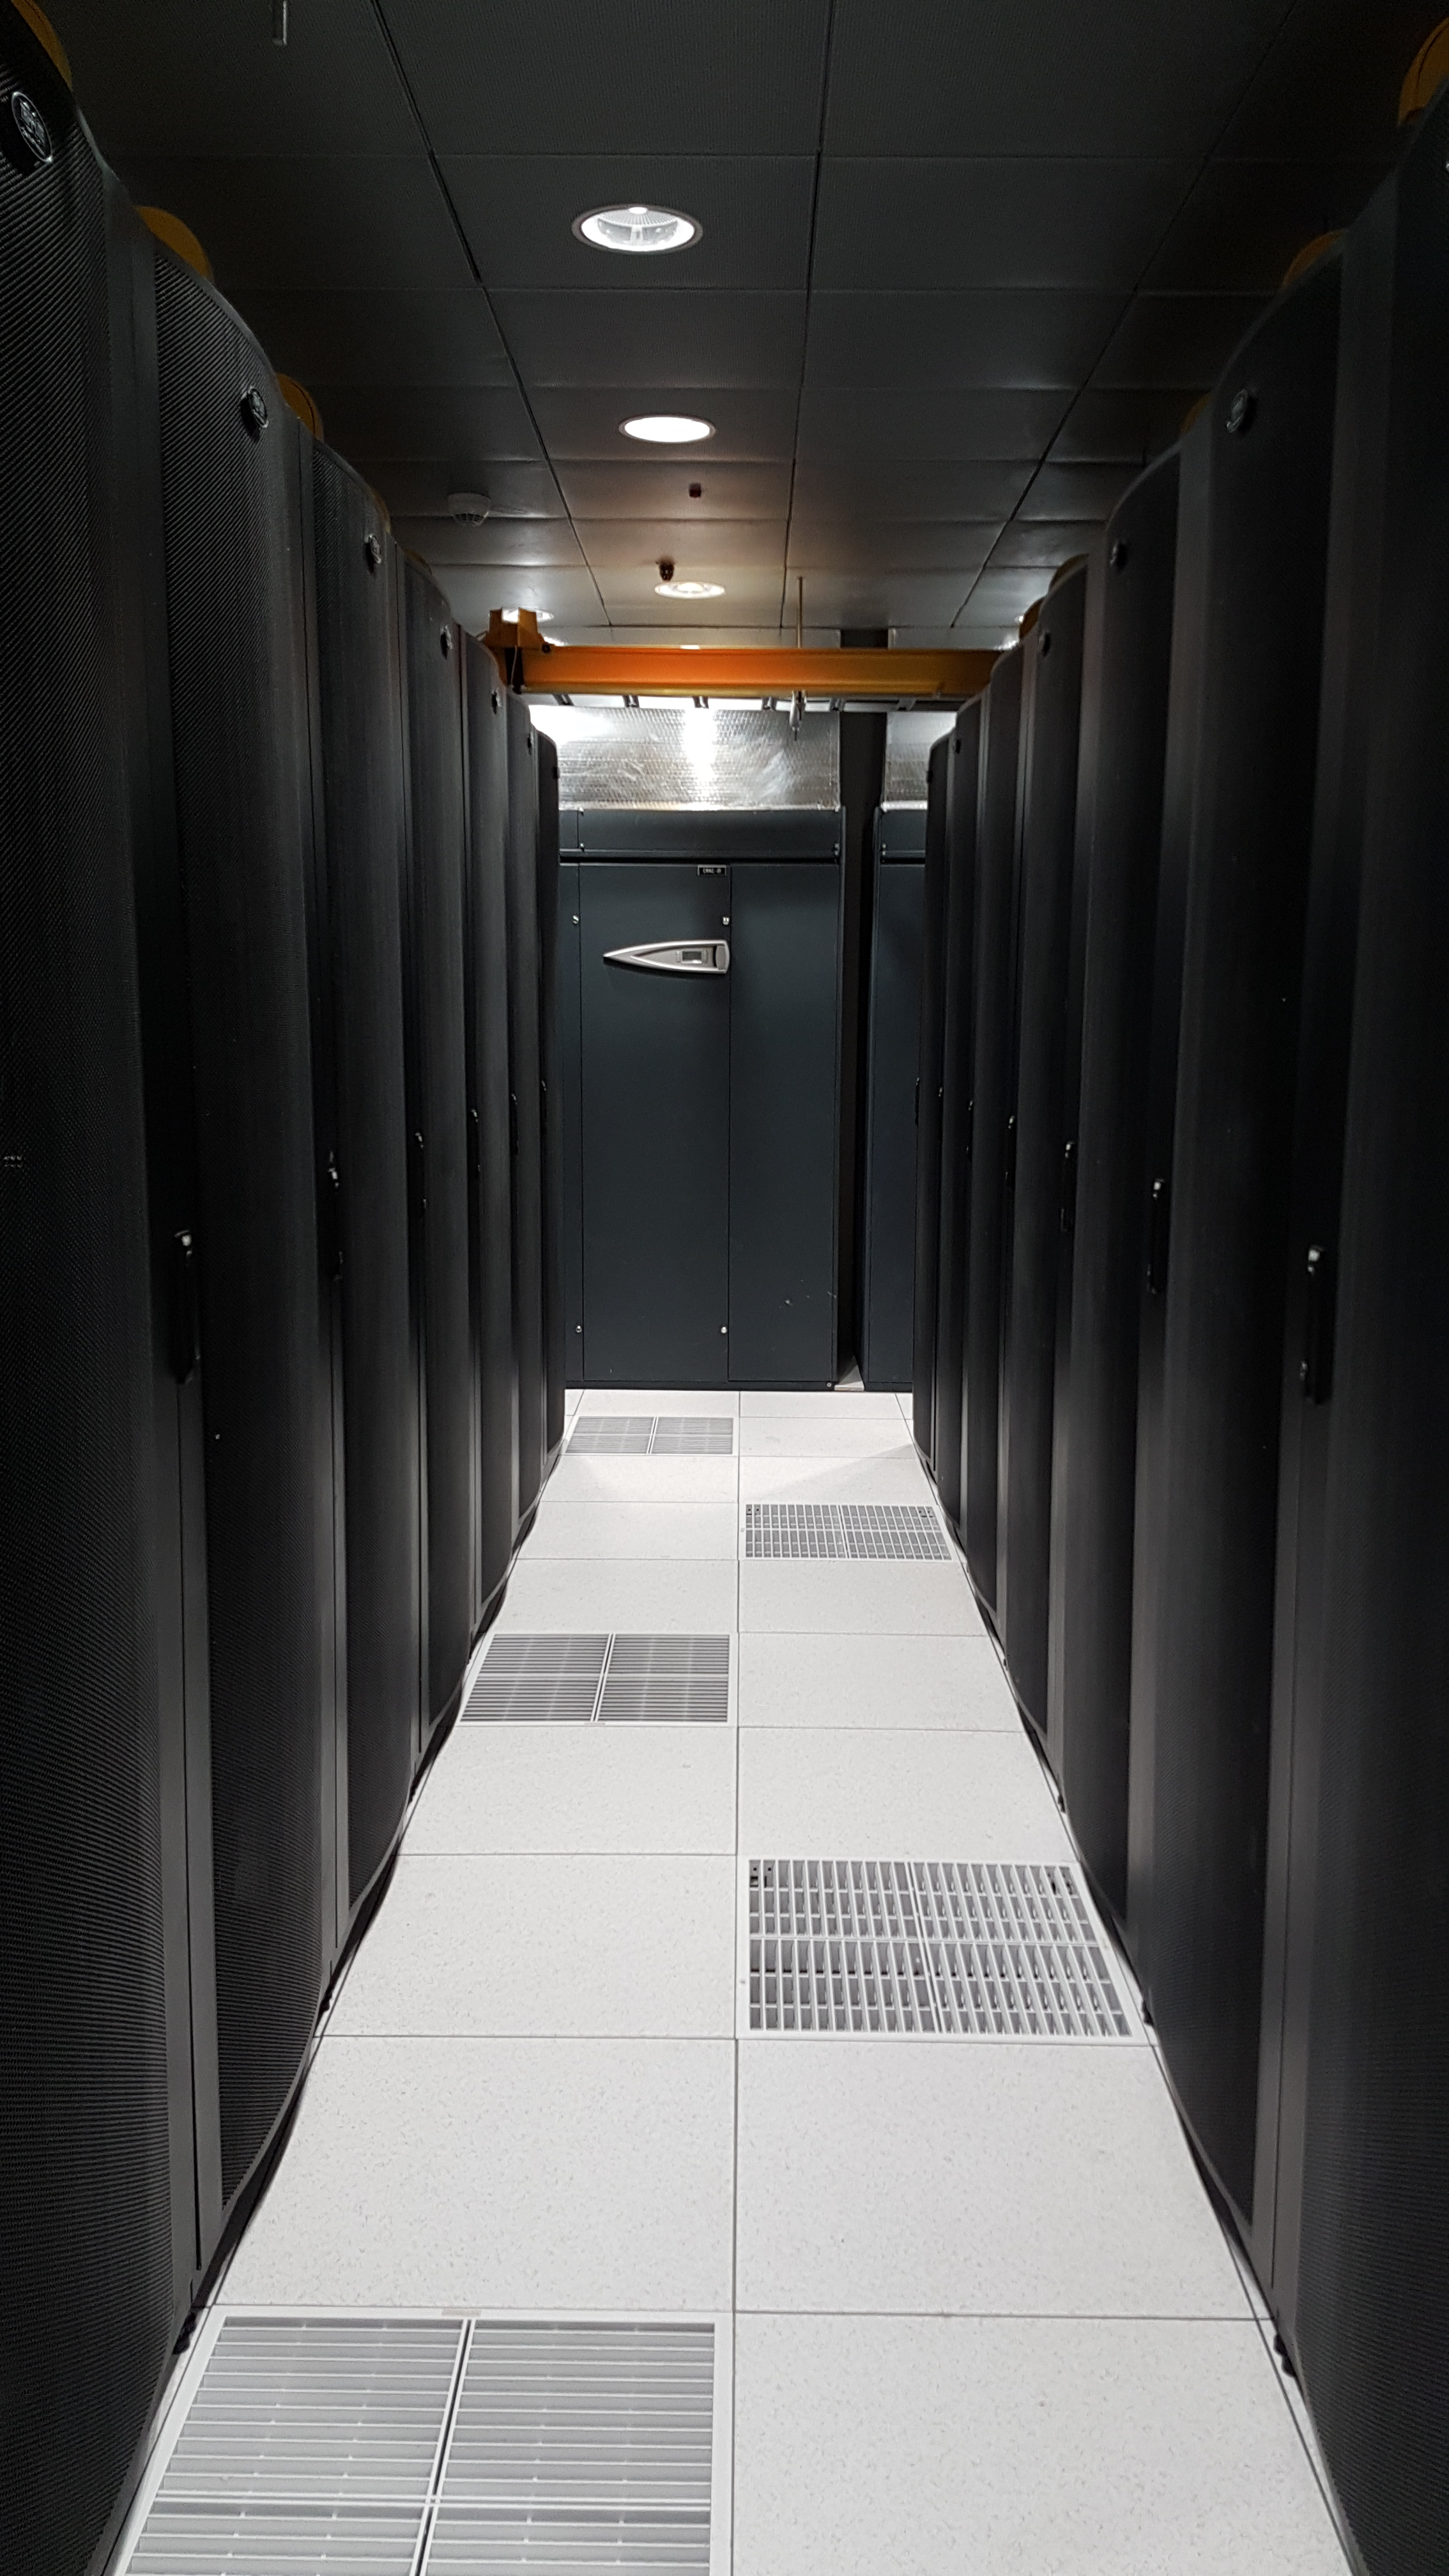

Summit Computer Room Installation

A major milestone from Cerro Pachón: installation of the first summit network equipment took place at the beginning of May. After readying the summit computer room, which included ensuring the space was appropriately clean and temperature-controlled, the IT team began installing servers in the room, which will serve as the central hub of communications on Cerro Pachón. Eventually the racks in these photos will be filled with switches that enable communication between the various telescope systems on the summit. The racks will also contain the equipment to light up the network connecting the summit with the base facility in La Serena and beyond. The team also installed a temporary network connection for internet, email, and phones on the summit. Congratulations to everyone who helped with this achievement, especially Sammy Flores, IT Electronic Technician at CISS, Guido Maulen, IT Network Technician for LSST, Luis Corral, Network Engineer for LSST, and Andres Villalobos, IT Systems Engineer for LSST.

Credit: Rubin Observatory/NSF/AURA